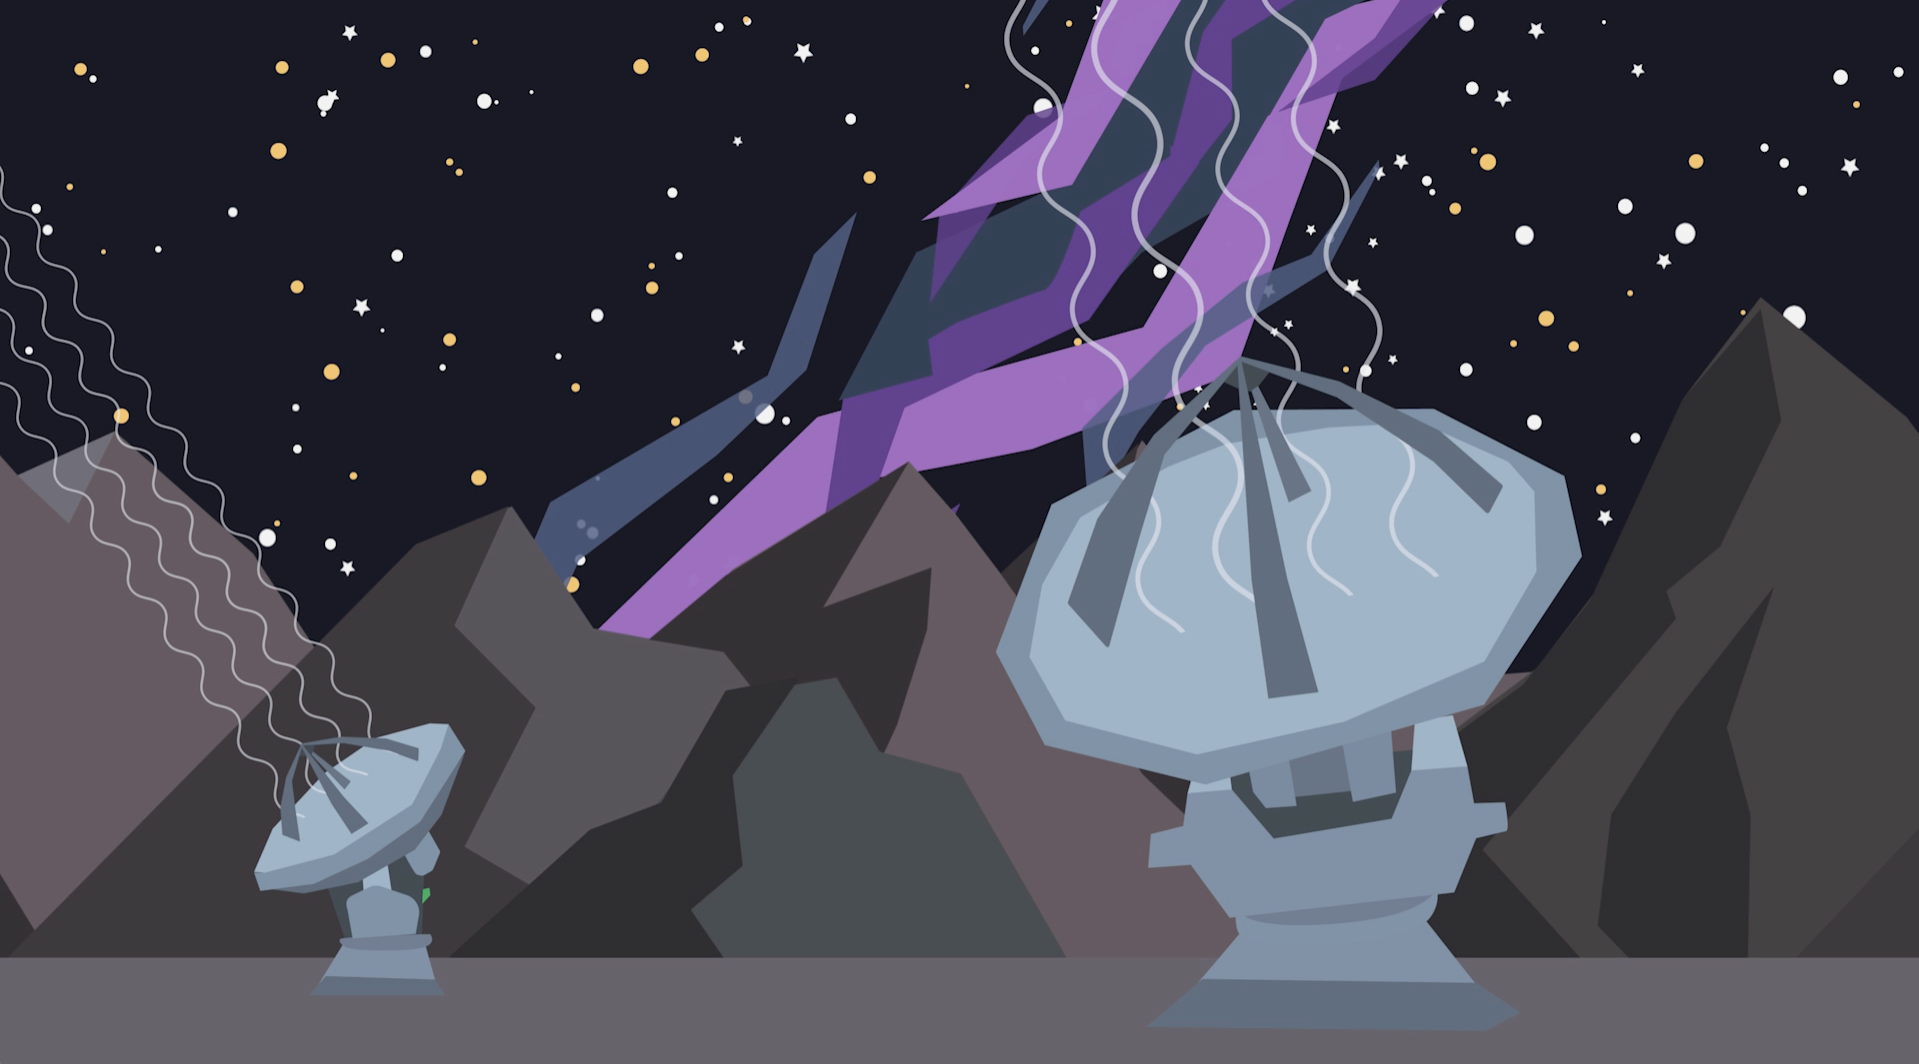

Screenshot of ESOcast 128

Screenshot of ESOcast 128.

Credit: ESO